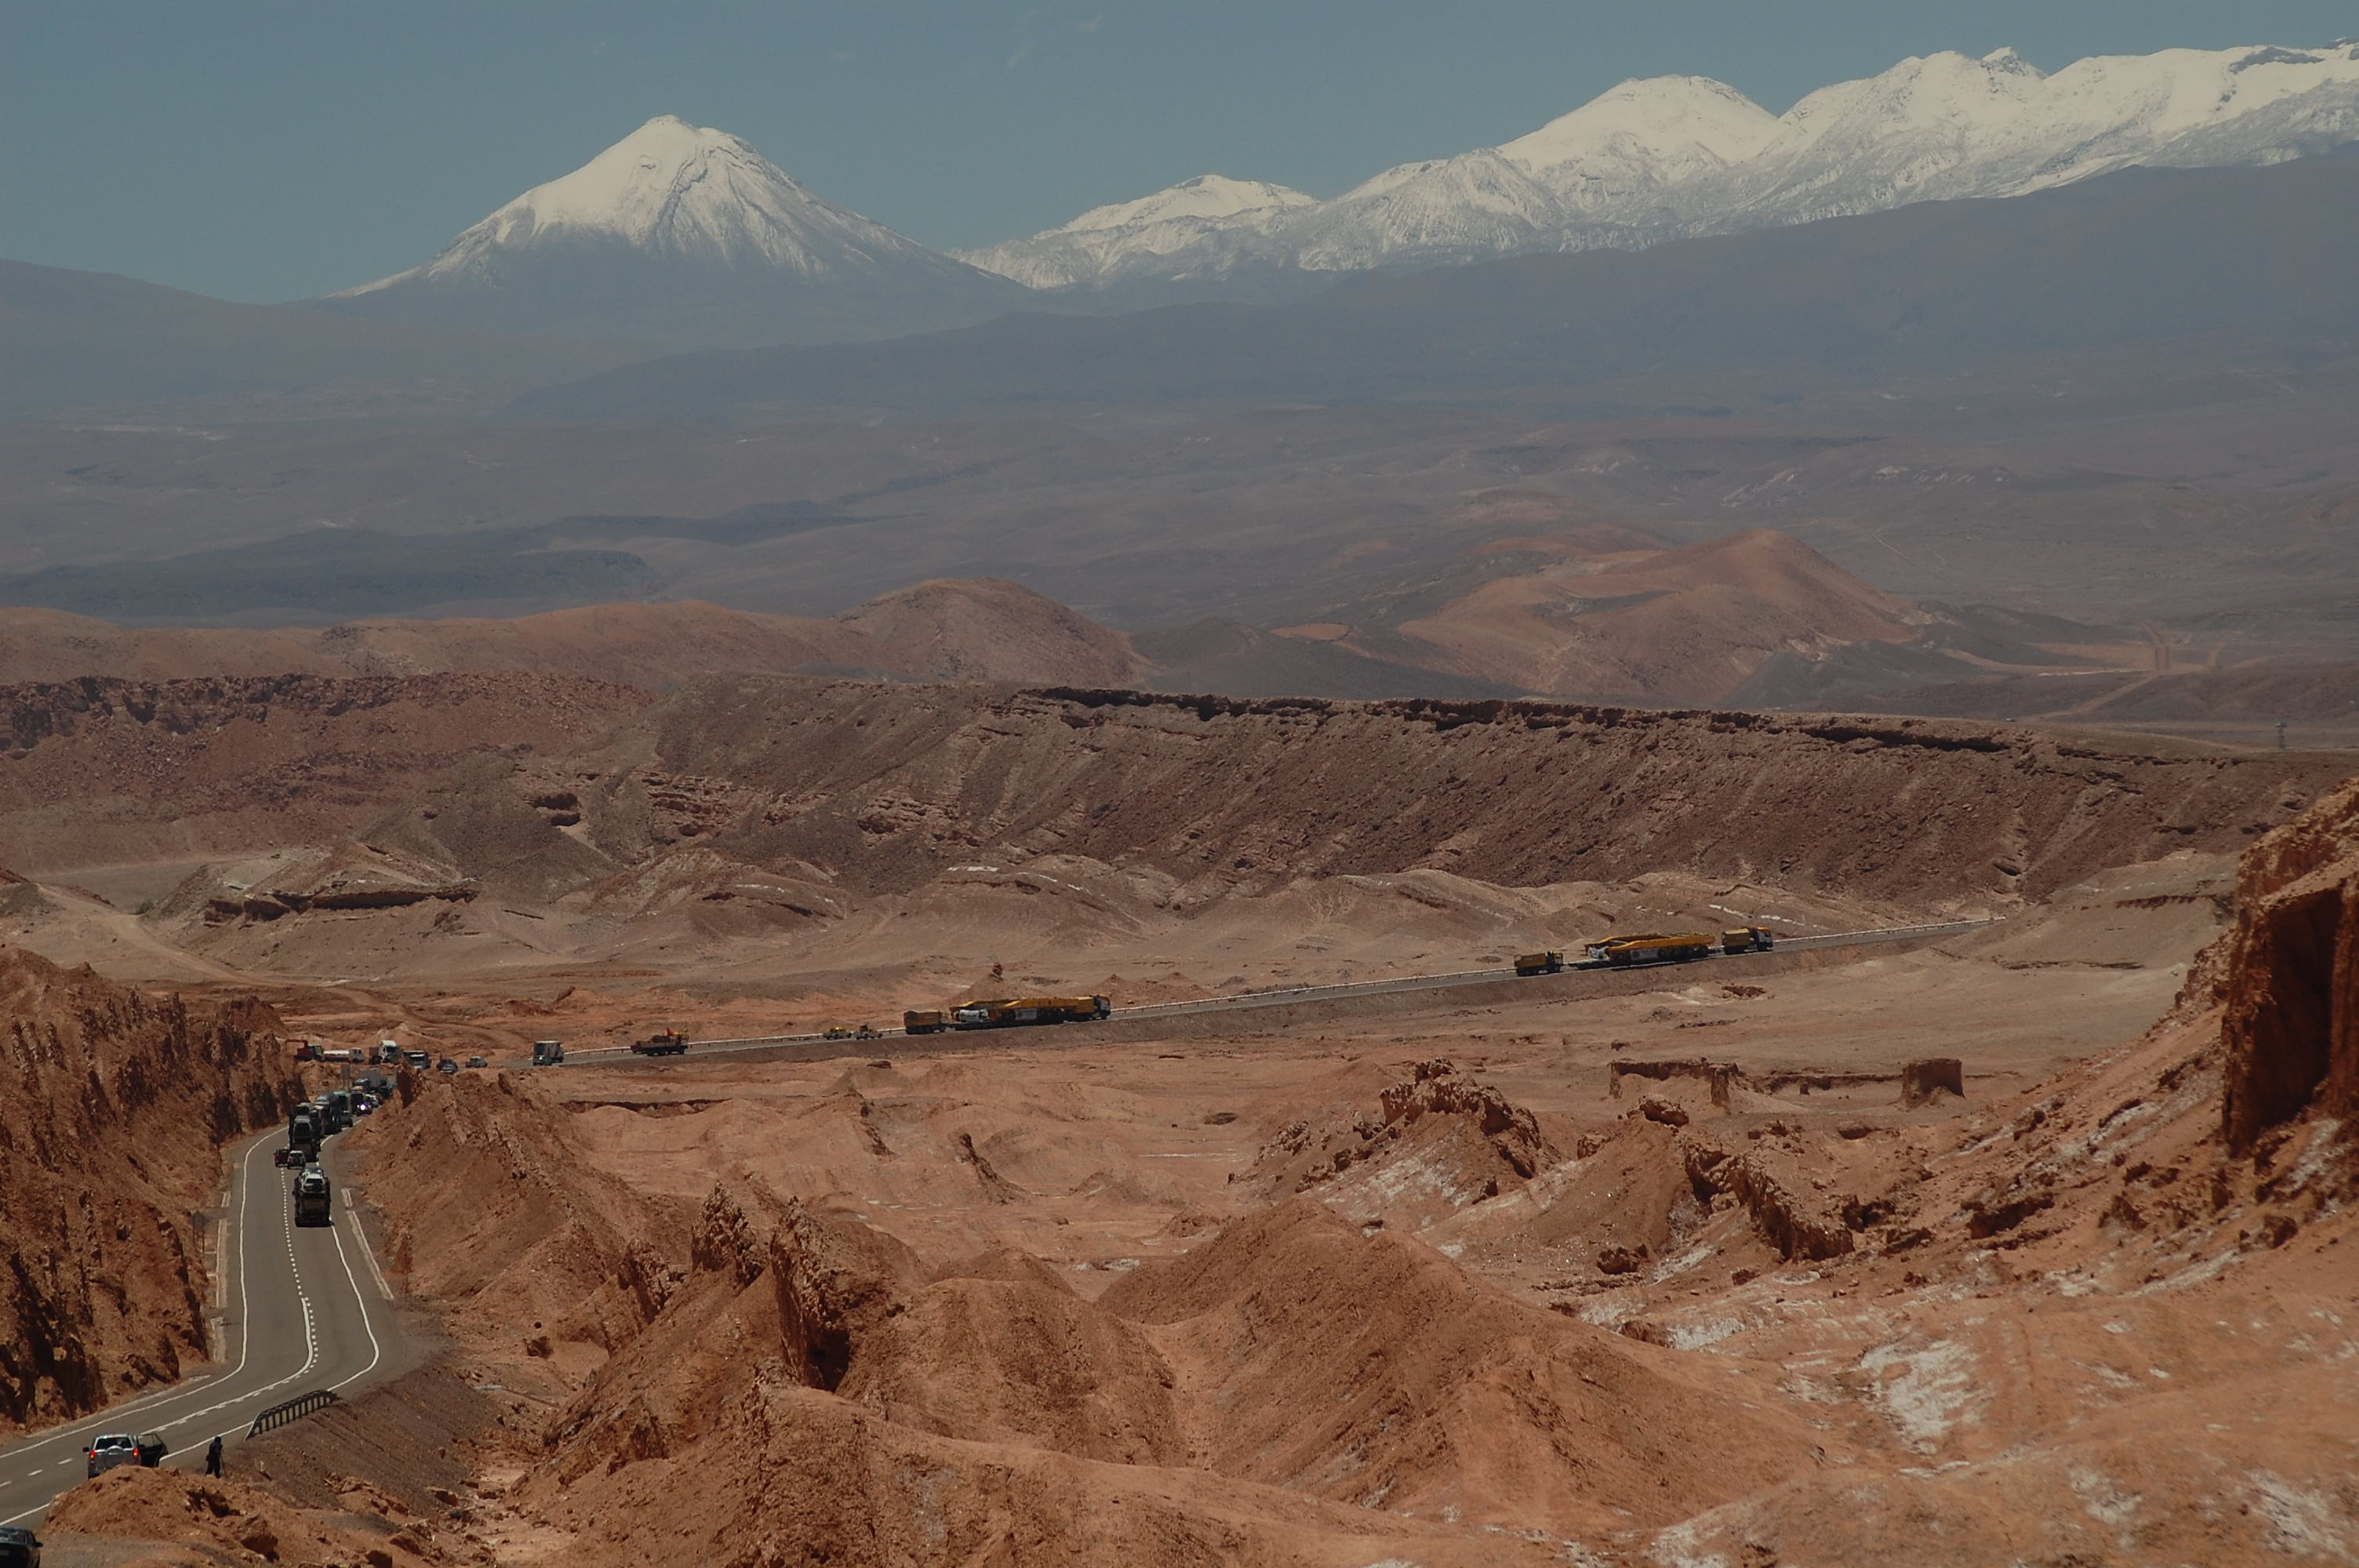

ALMA antenna transporters, Otto and Lore

On December 3 and 4 - 2007, the two ALMA antenna transporters, Otto and Lore, were being loaded onto a barge on the Neckar at Heilbronn harbour (Germany) to start their long journey to Chile. From there, they will travel to Antwerpen (Belgium) and then put onto a ship towards the port of Mejillones, in the north of Chile, to finally reach the ALMA base, close to San Pedro de Atacama. The ALMA antenna transporters are each 20 meter long, 10 meter wide and 6 meter high, and weigh 130 tonnes. They will be able to transport a 115-tonne antenna and set it down on a concrete pad within millimeters of a prescribed position. Image taken in December 2007.

Credit: ALMA (ESO/NAOJ/NRAO)